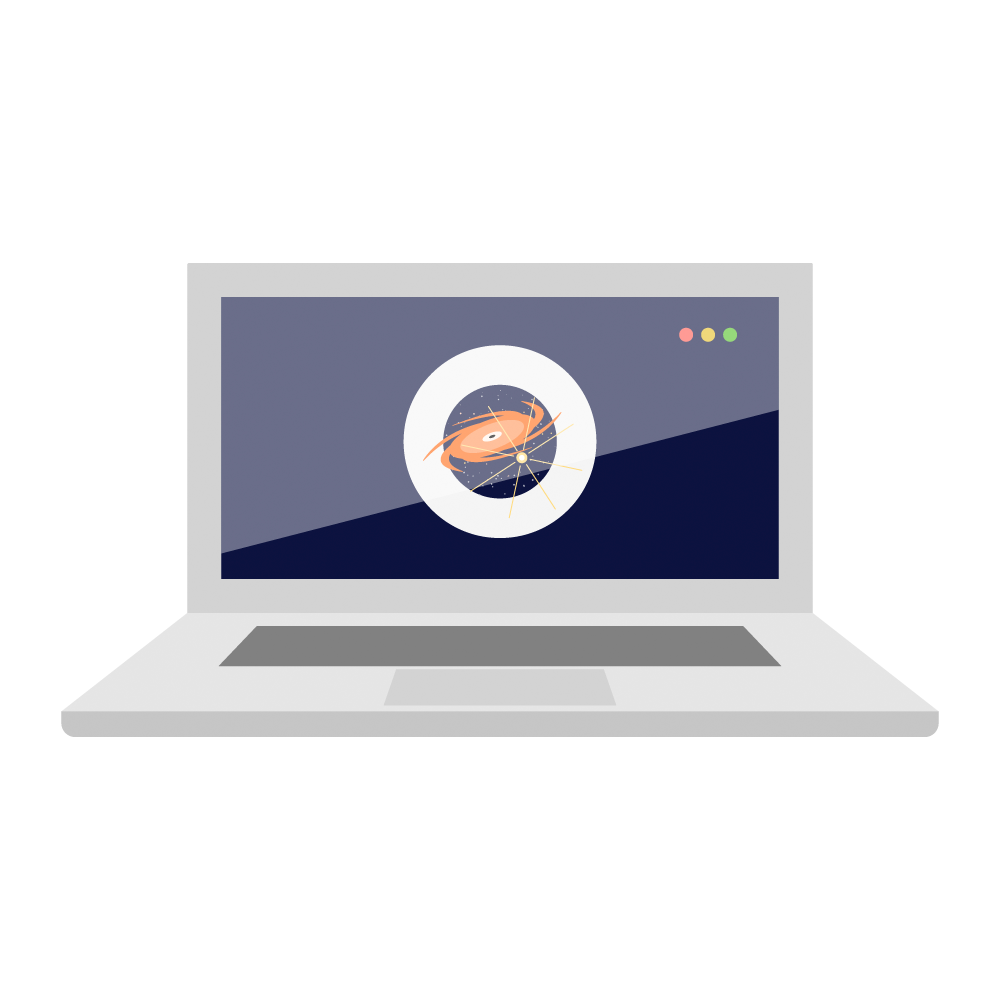

Rubin Laptop Icon

Laptop icon.

Credit: RubinObs/NOIRLab/SLAC/NSF/DOE/AURA